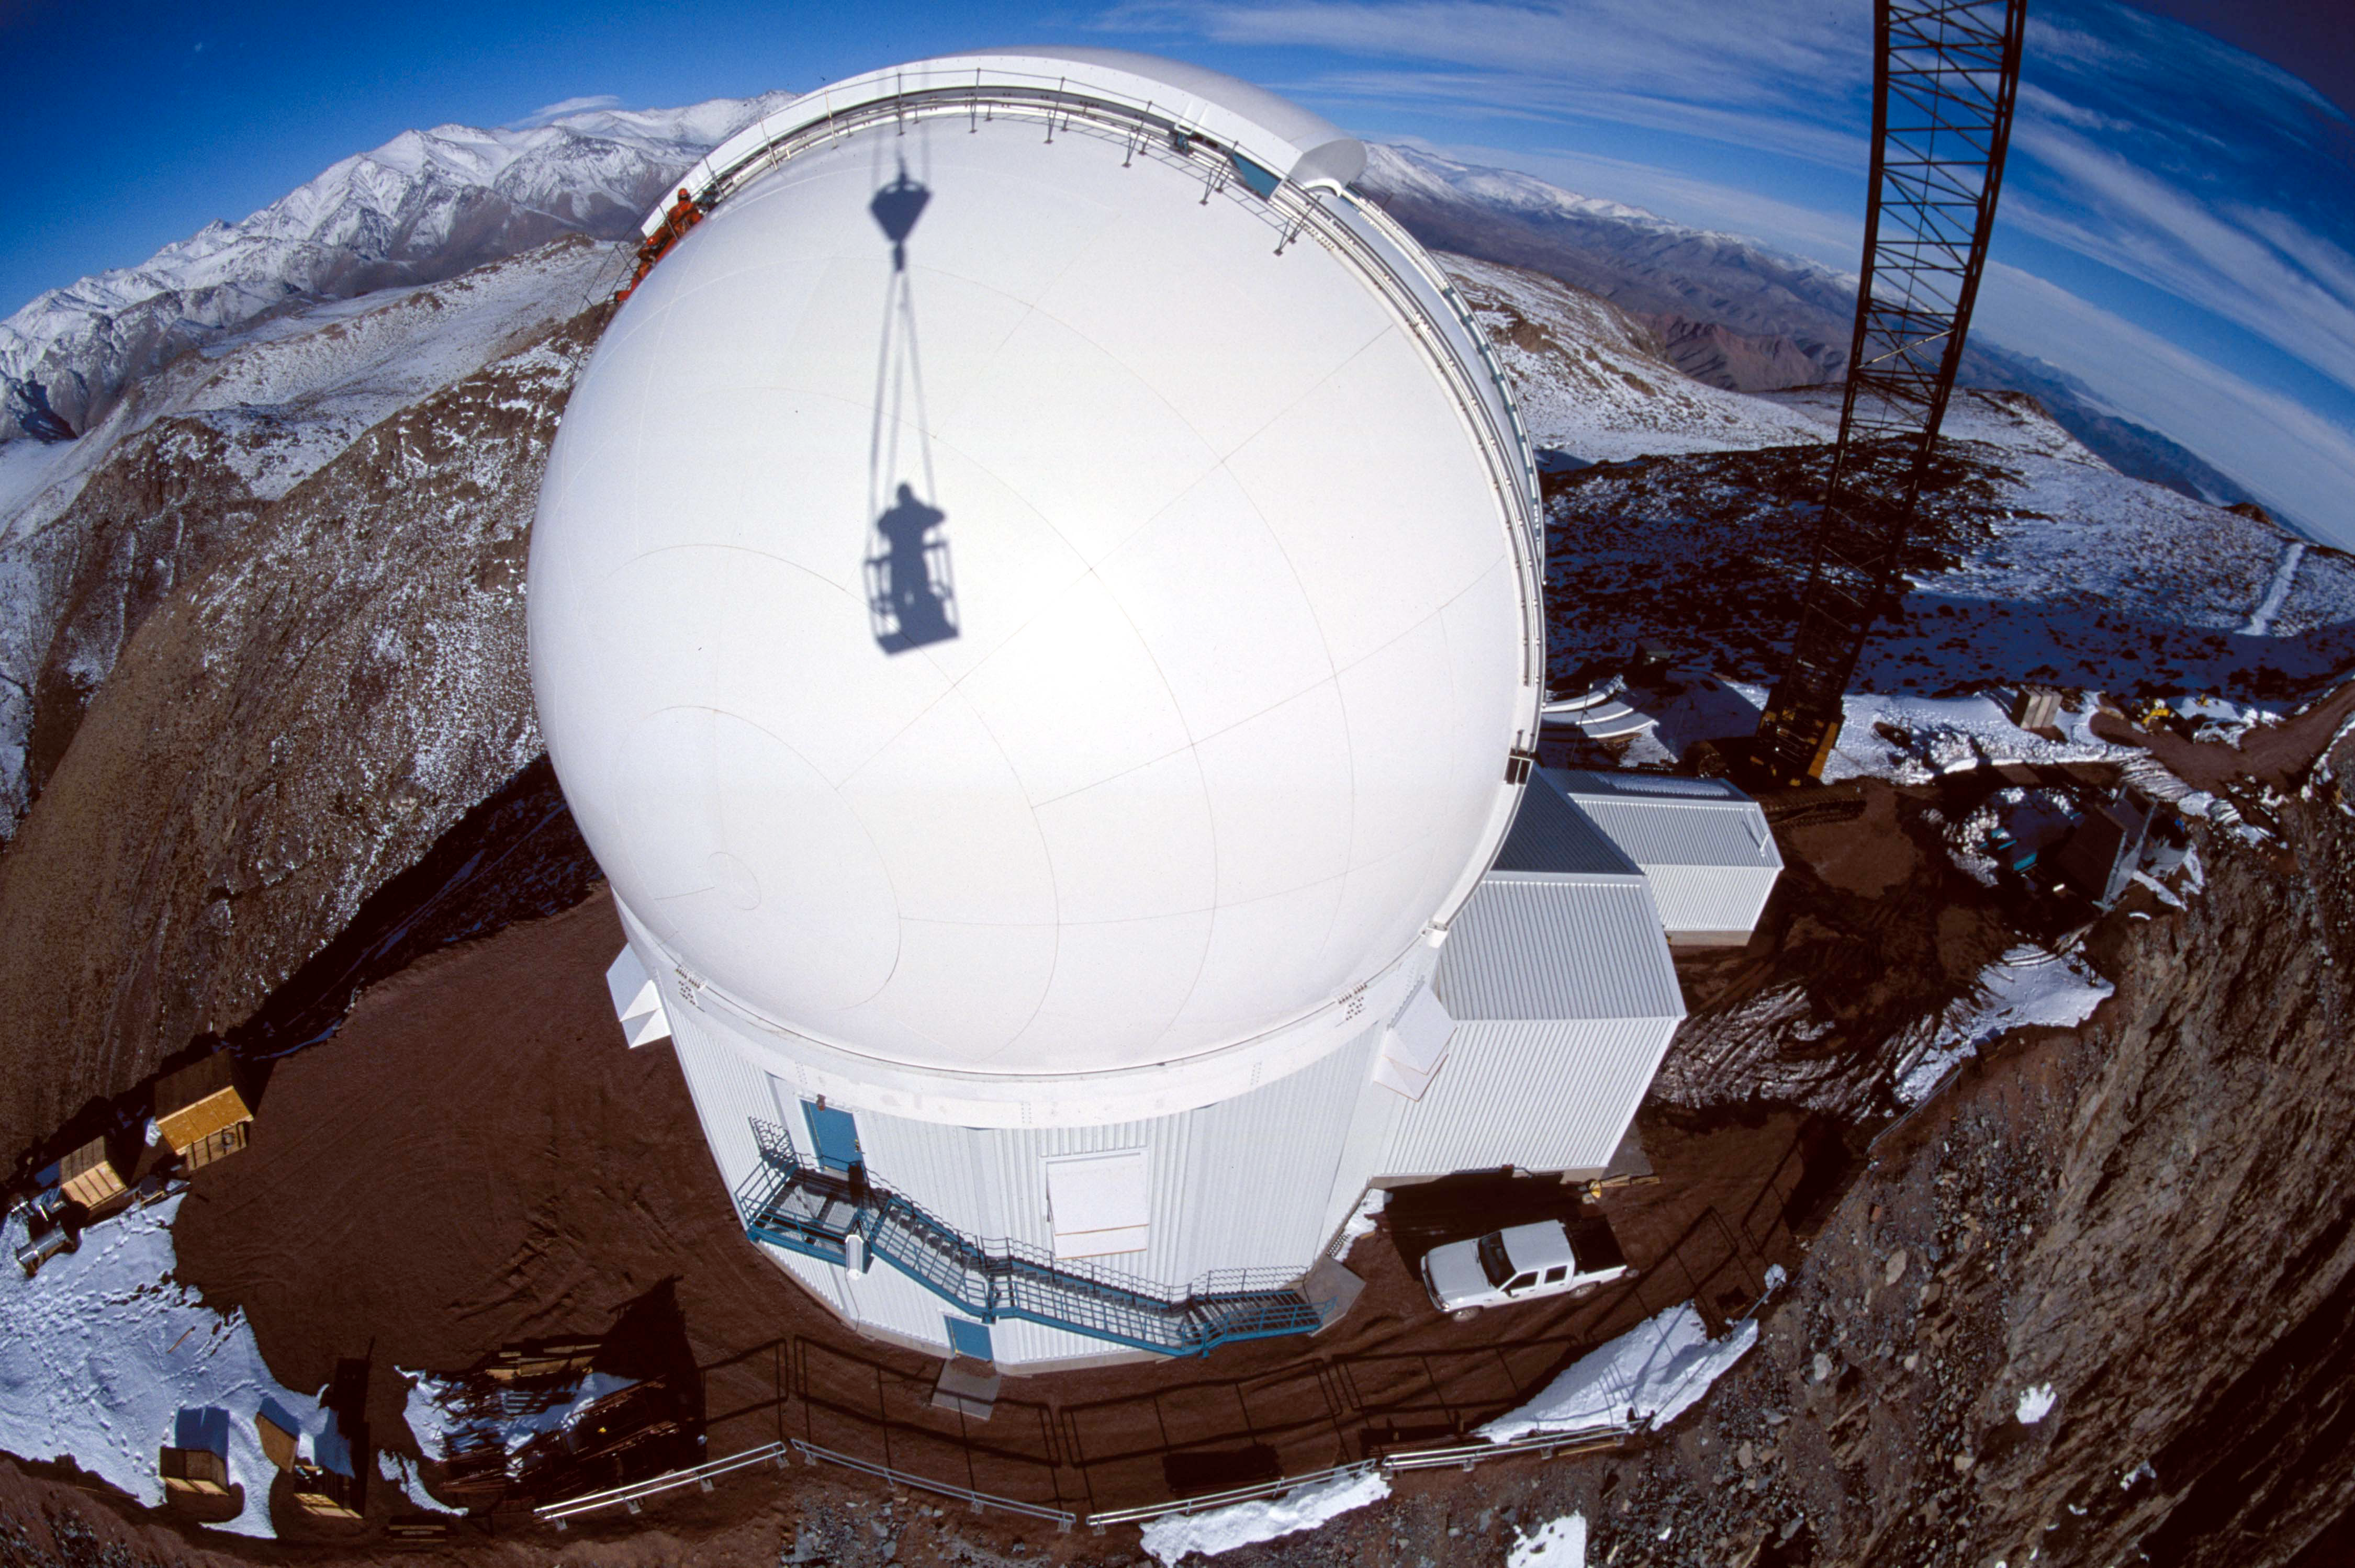

Cerro Tololo Inter-American Observatory

Happiness is a weather-tight dome. With the SOAR dome complete and able to stand up to the worst of the winter weather the project team is now concentrating its efforts on assembly of the telescope mount with expert on-site assistance provided by mount manufacturer vertex RSI.

Credit: CTIO/NOIRLab/NSF/AURA/P. Marenfeld